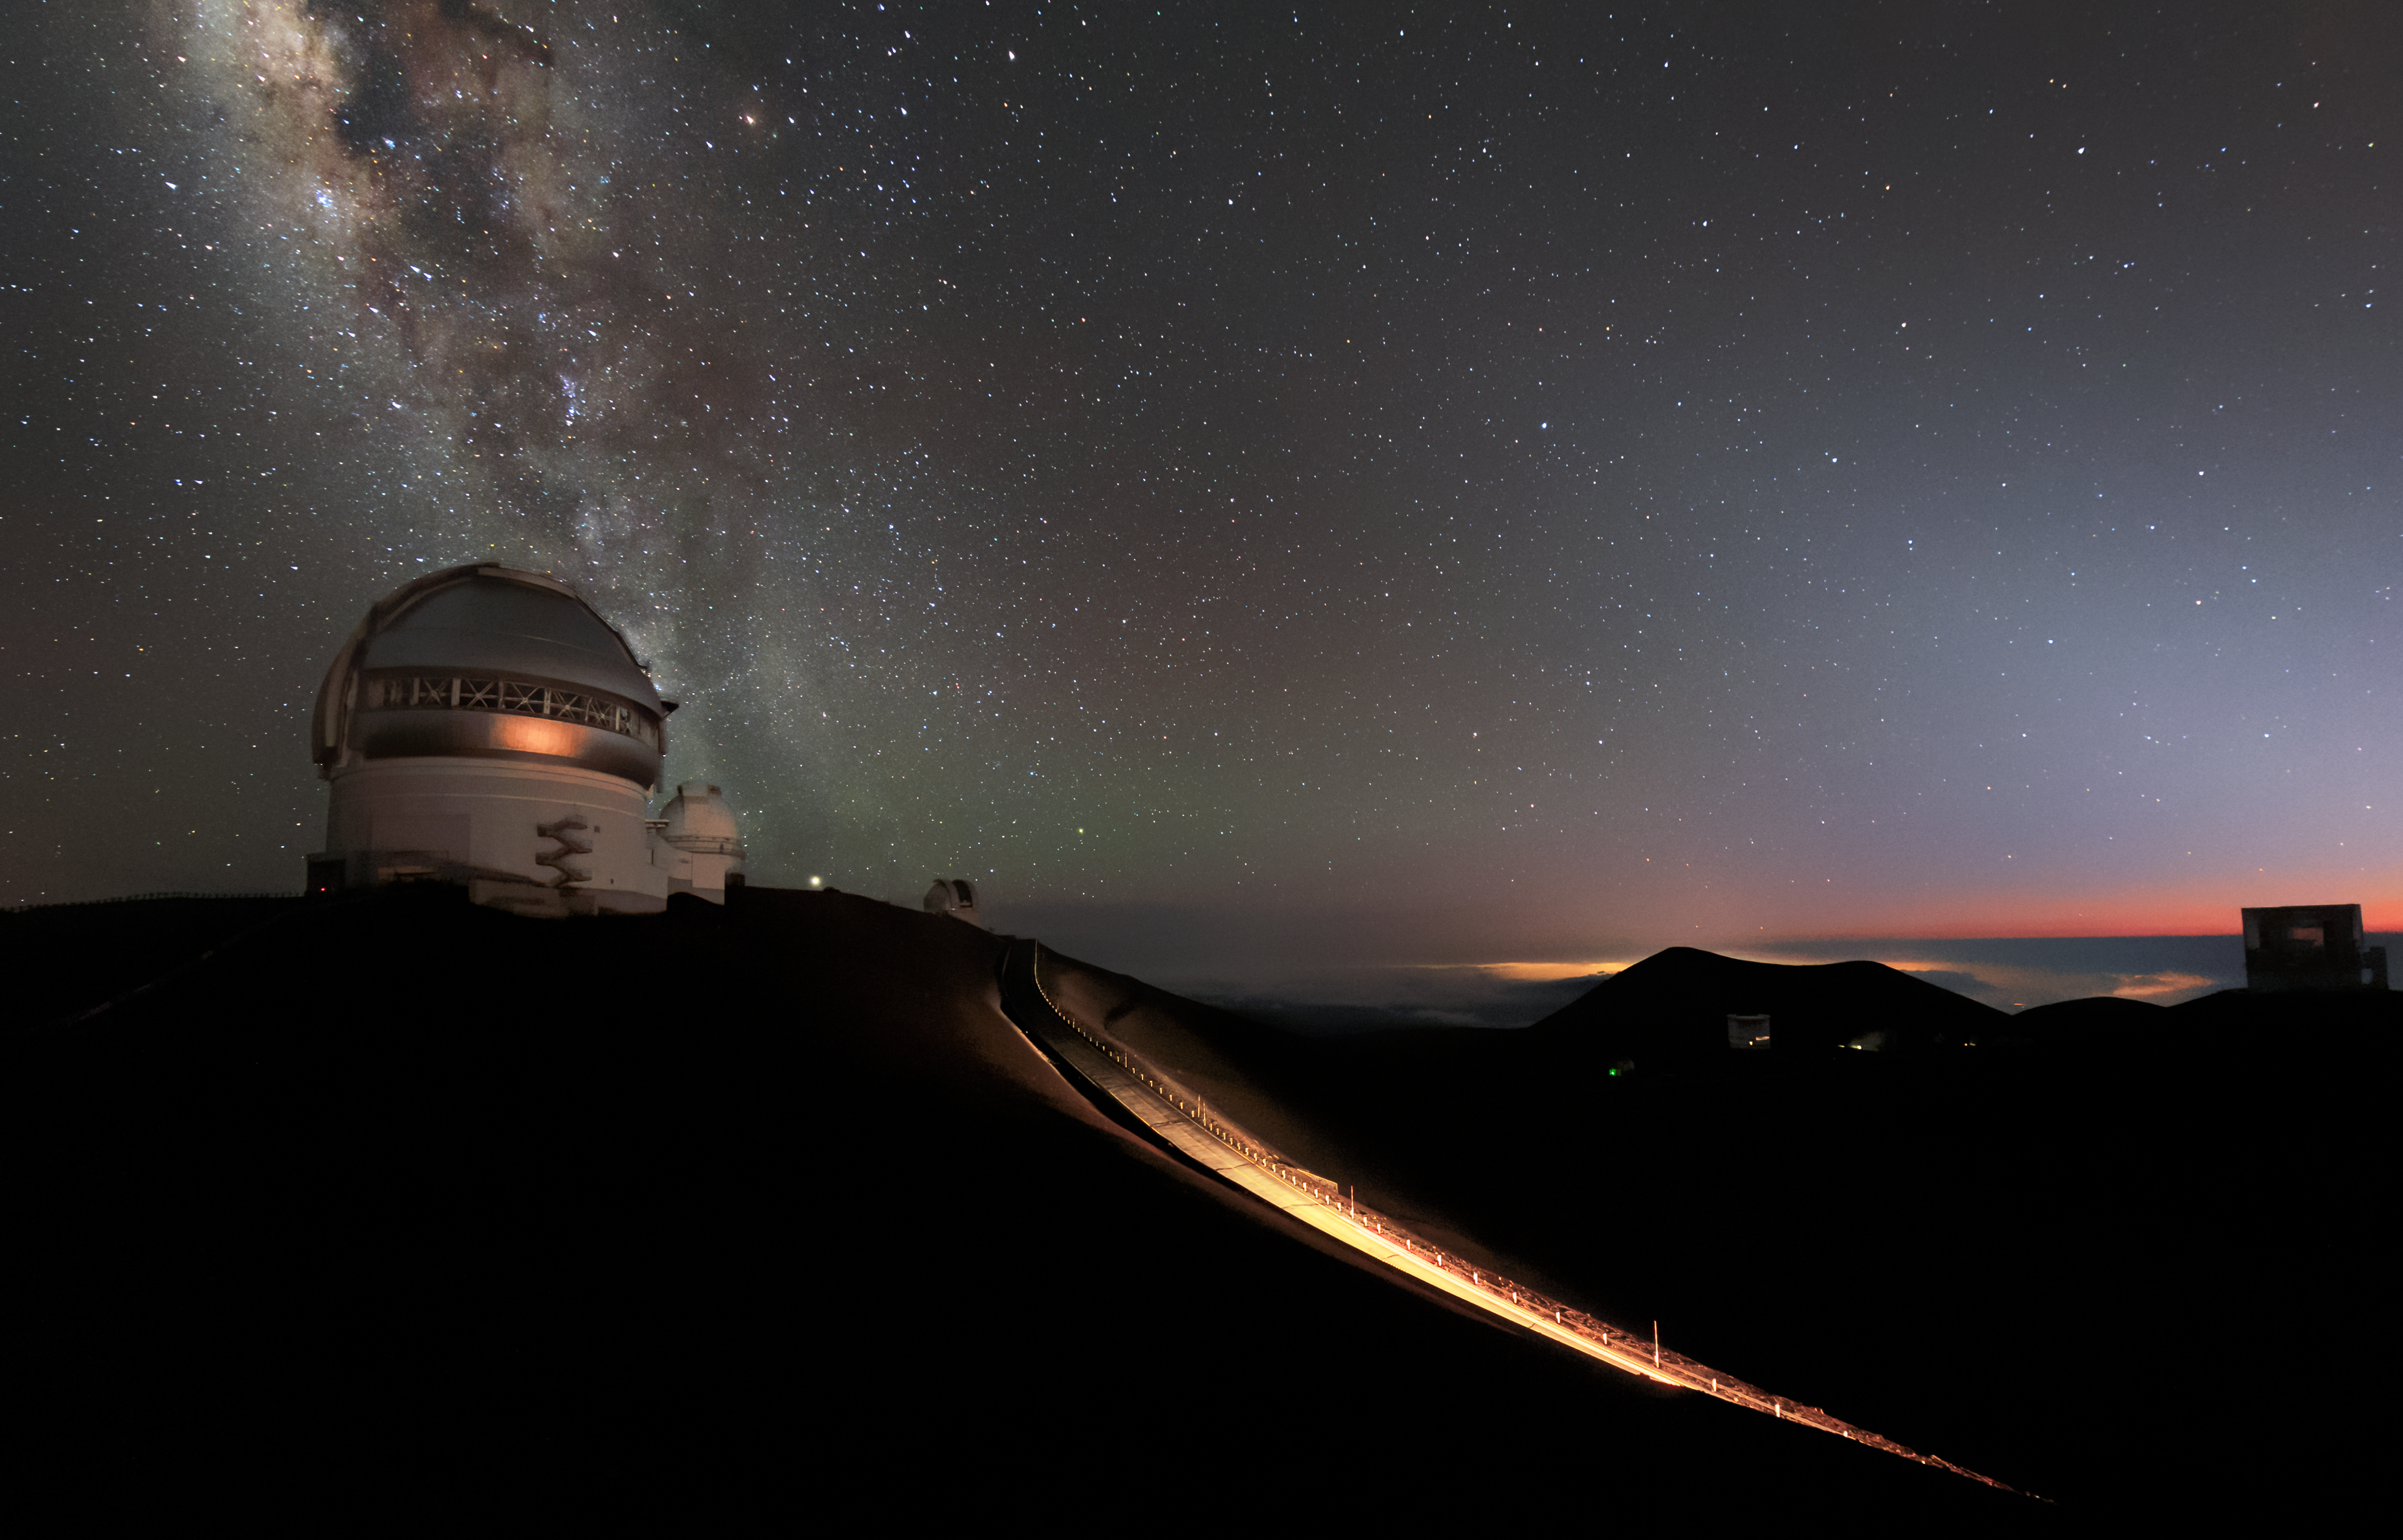

Follow the Yellow Lit Road

Momentarily lit by the lights of a passing vehicle, this road leads to Gemini North, perched near the summit of Maunakea on Hawaiʻi Island. It is the northern member of the twin Gemini telescopes, which together comprise the international Gemini Observatory, a Program of NSF NOIRLab. There are no artificial lights present at the summit. However, the occasional wandering visitor will illuminate the domes with their headlights while in search of the world-famous views of Maunakea’s dark skies.

Credit: International Gemini Observatory/NOIRLab/NSF/AURA/B. Tafreshi